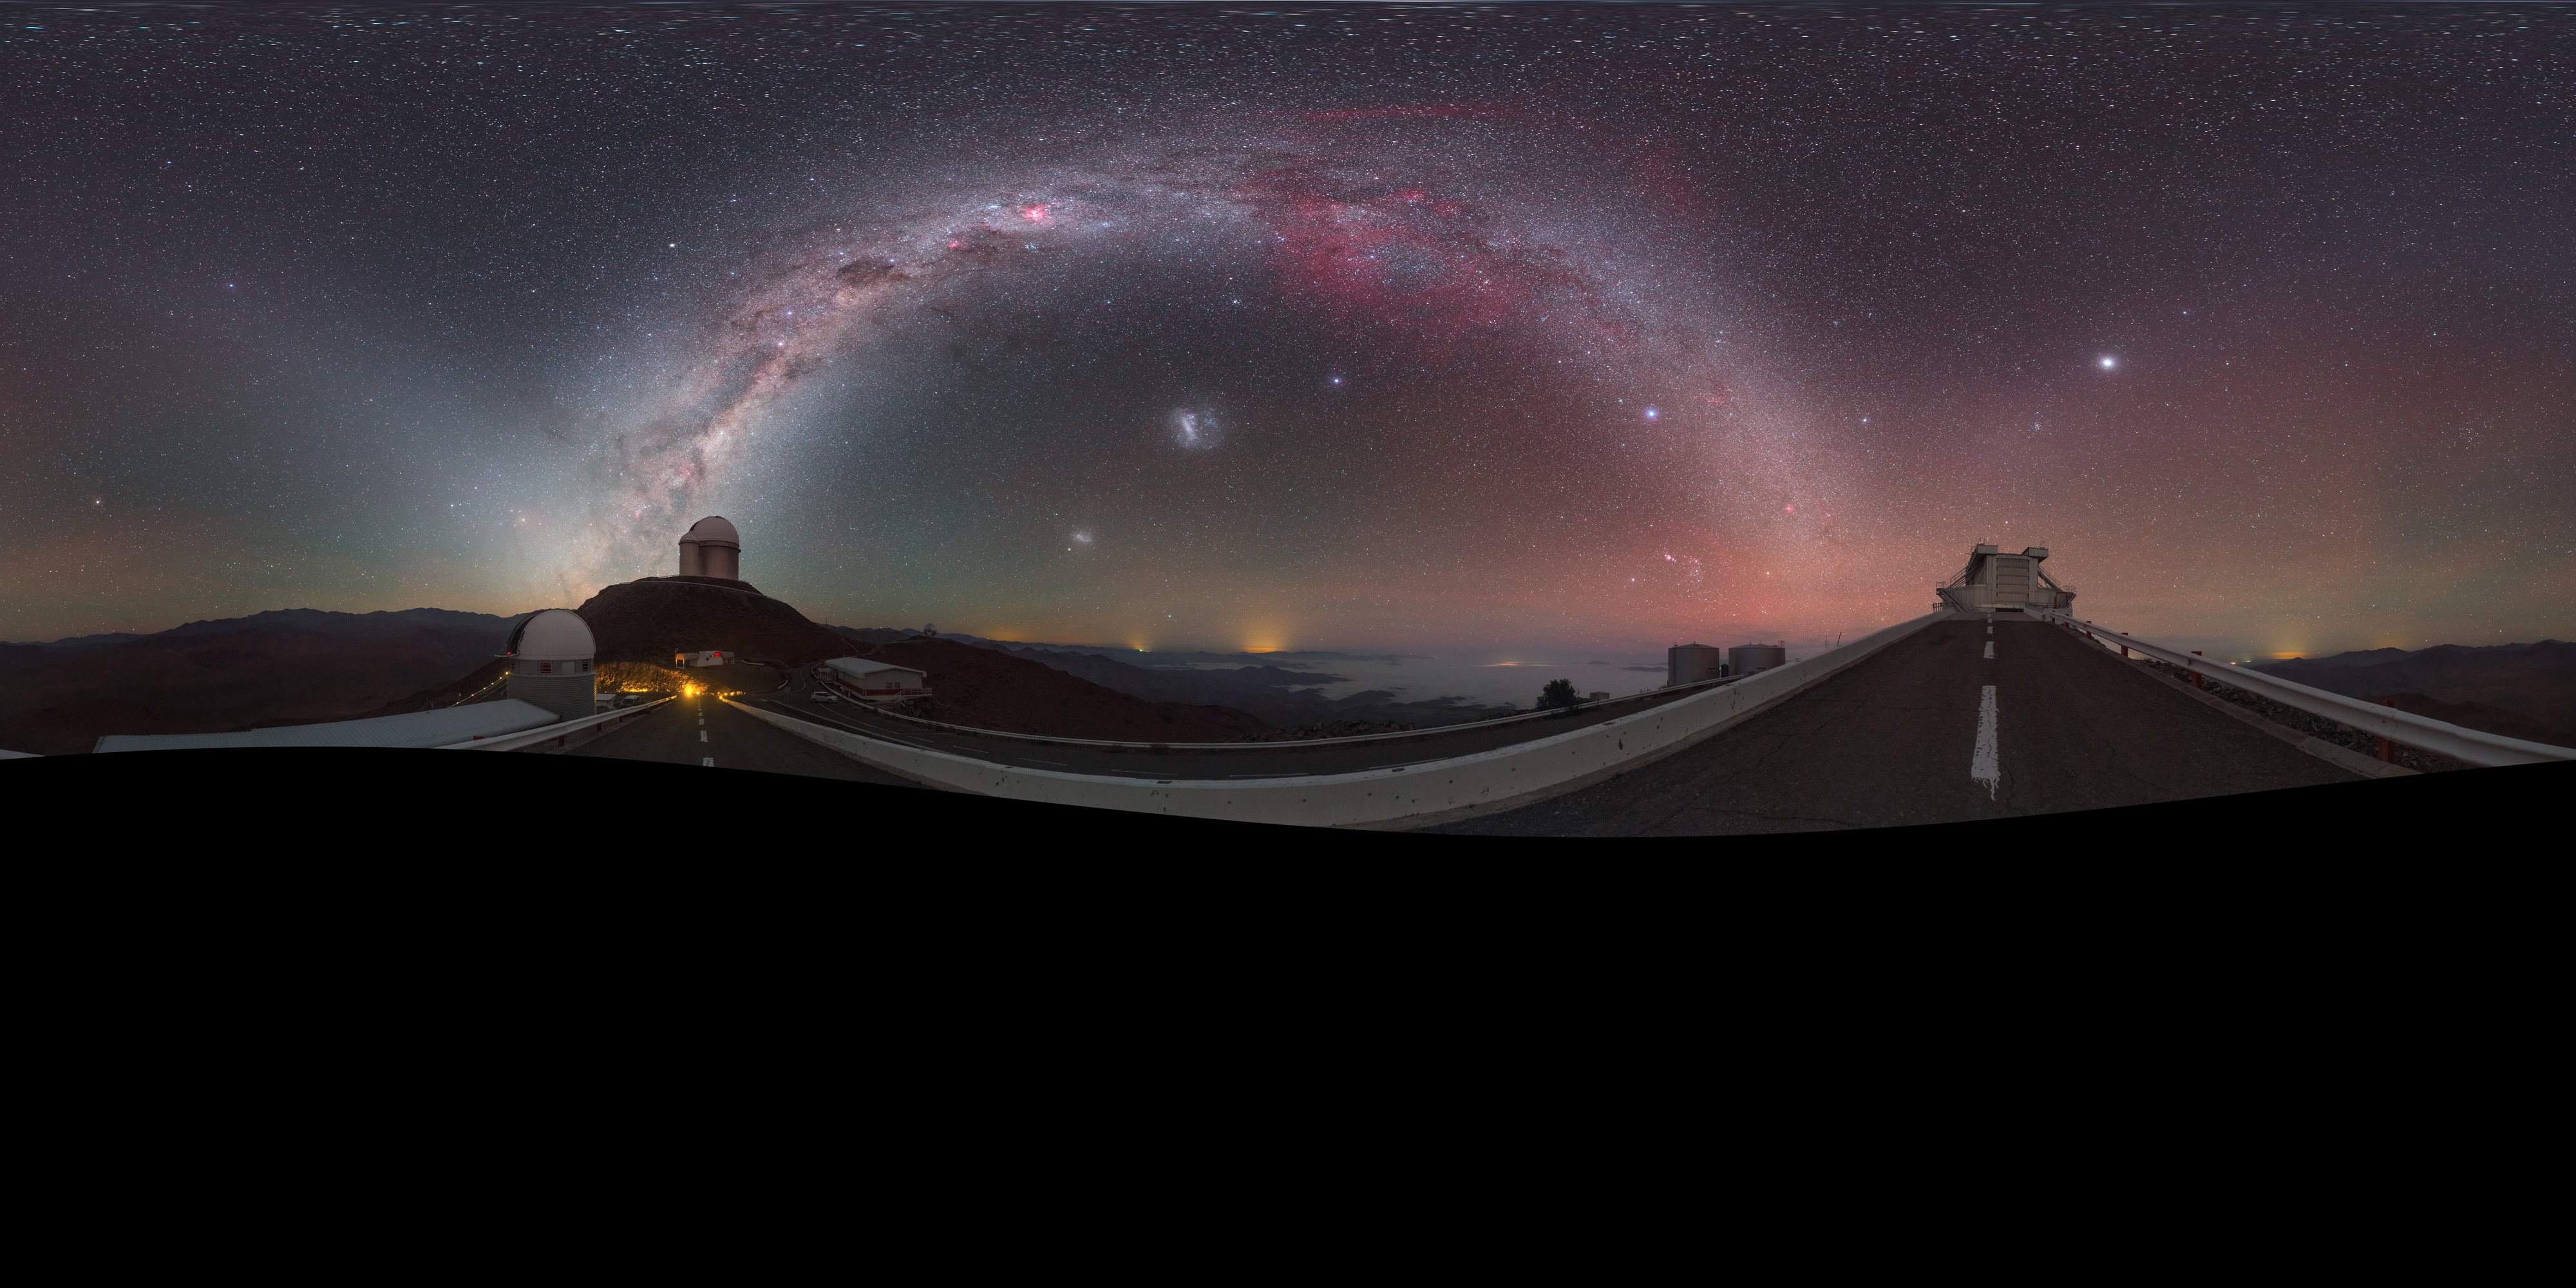

Zodiac in the morning

This striking image was captured using a fish-eye lens, giving it the distinctive look of a circular window, peering into a different world. Here the landscape at the La Silla observatory in Chile can be seen wrapped around the edge, with the constellations of the Zodiac splashed across the early morning sky.

Credit: ESO/P. Horálek